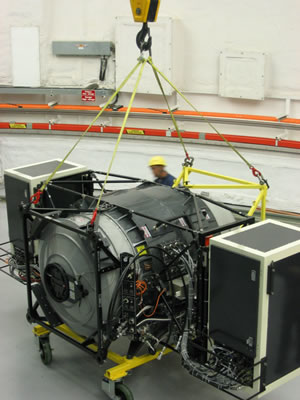

GNIRS being hoisted at Gemini South

GNIRS being hoisted at Gemini South.

Credit: International Gemini Observatory/NOIRLab/NSF/AURA